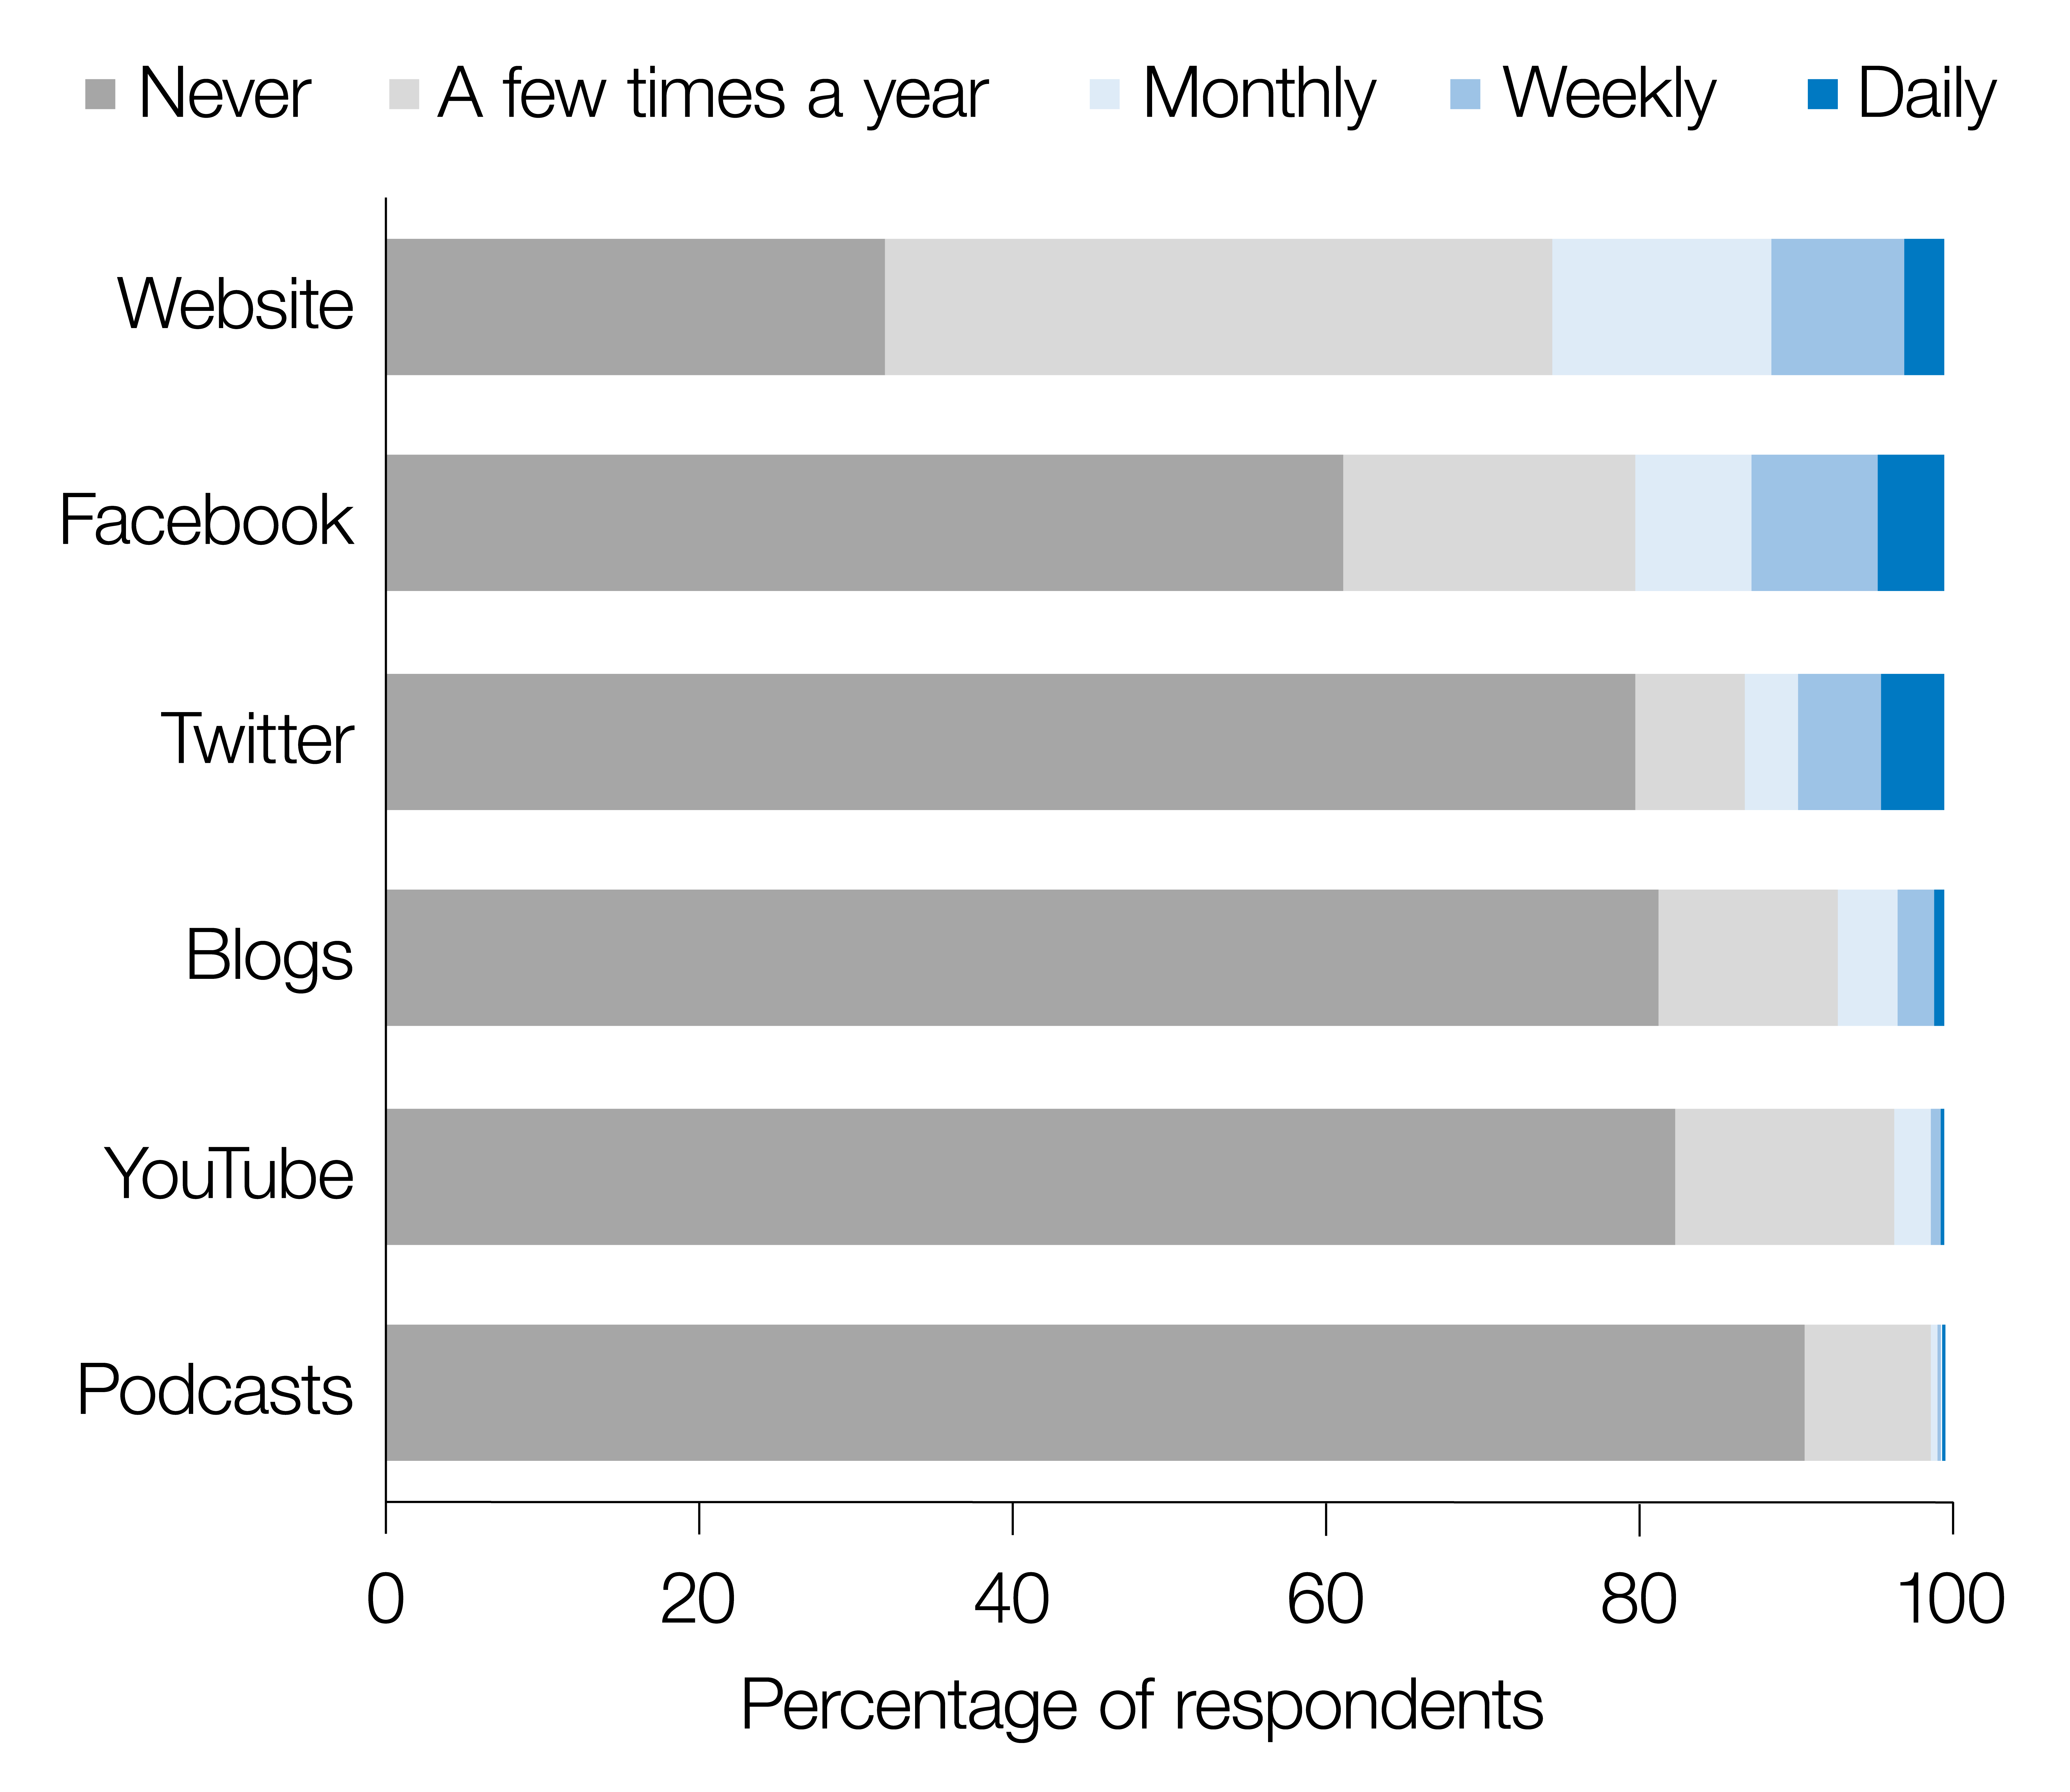

Frequency of participation in online media channels

A study of outreach activities published in the journal Nature Astronomy has presented the results of a survey gathered from 2587 IAU members. The survey is the first and largest systematic study of astronomers’ outreach activities. Astronomers were found to show an exceptional internal drive to organise and participate in science communication activities.

This figure shows the frequency of participation in online media channels by IAU astronomers. The percentages of respondents who use each channel at each indicated level of frequency are shown.

Credit: NATURE/M. Entradas (LSE, ISCTE-IUL)